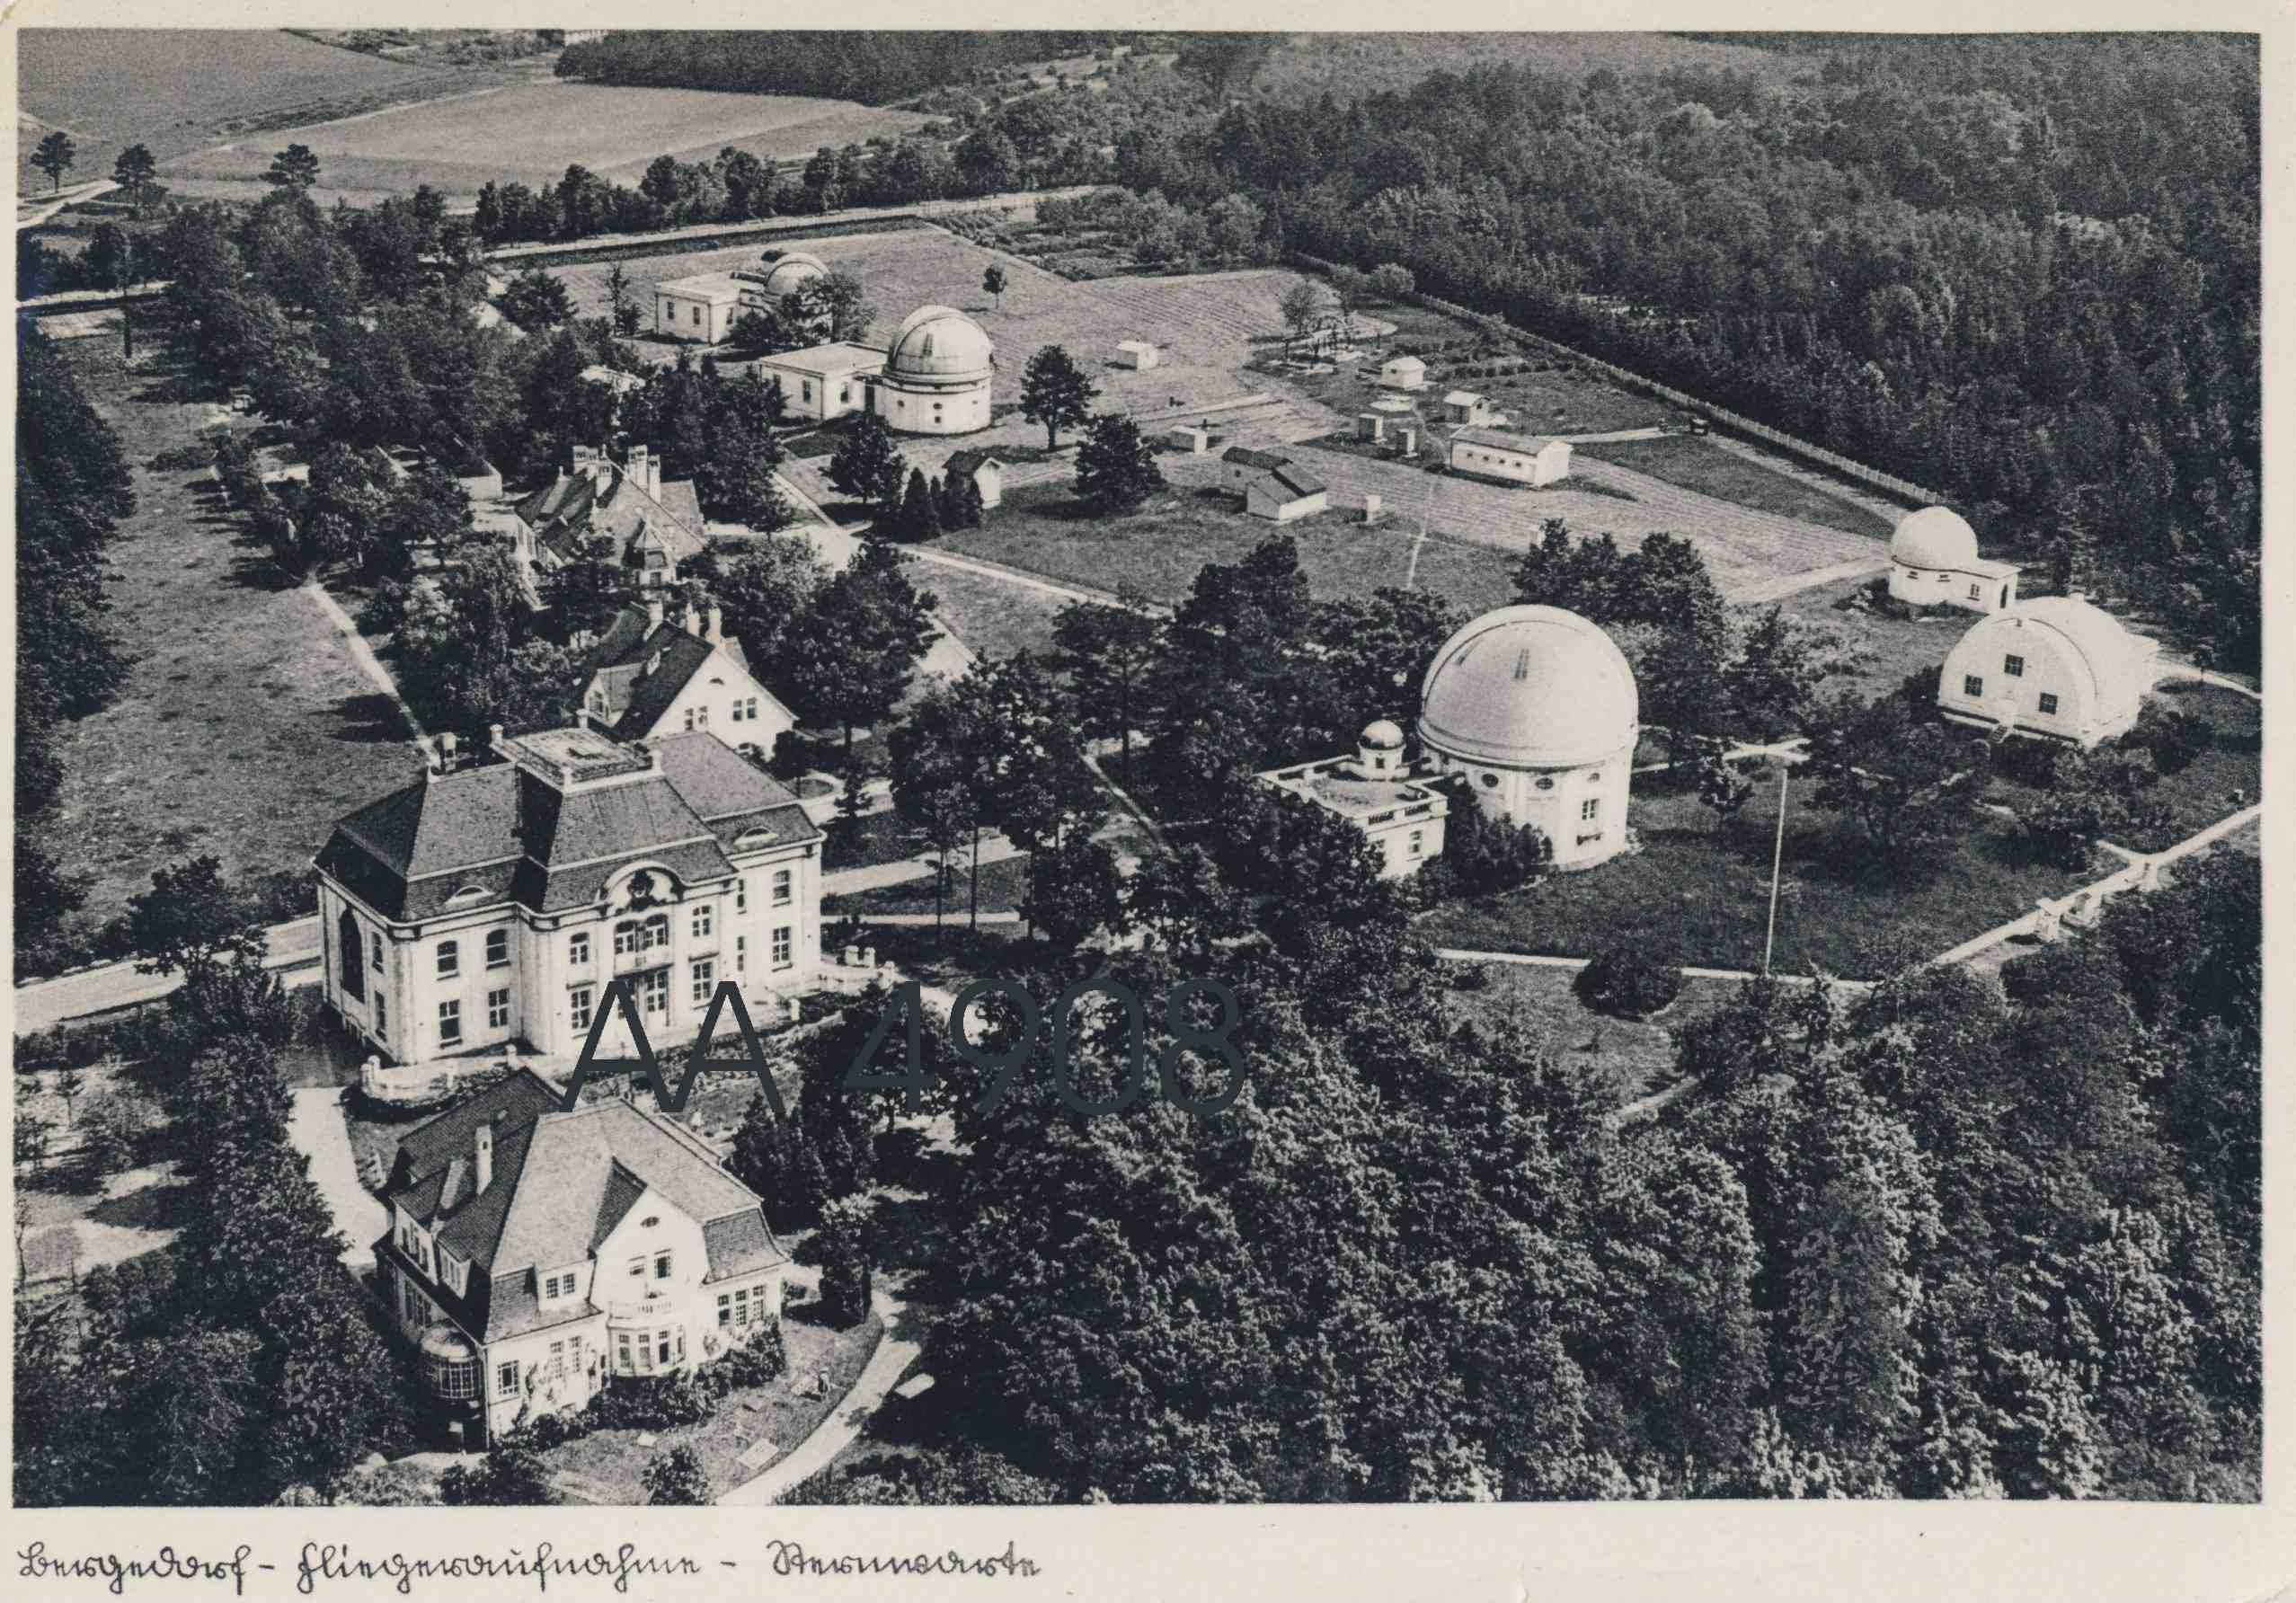

Hamburg-Bergedorf Observatory

ESO was founded in 1962 at the Hamburg-Bergedorf Observatory in Germany.

Credit: ESO/Hamburg Bildarchiv (www.hamburg-bildarchiv.de)